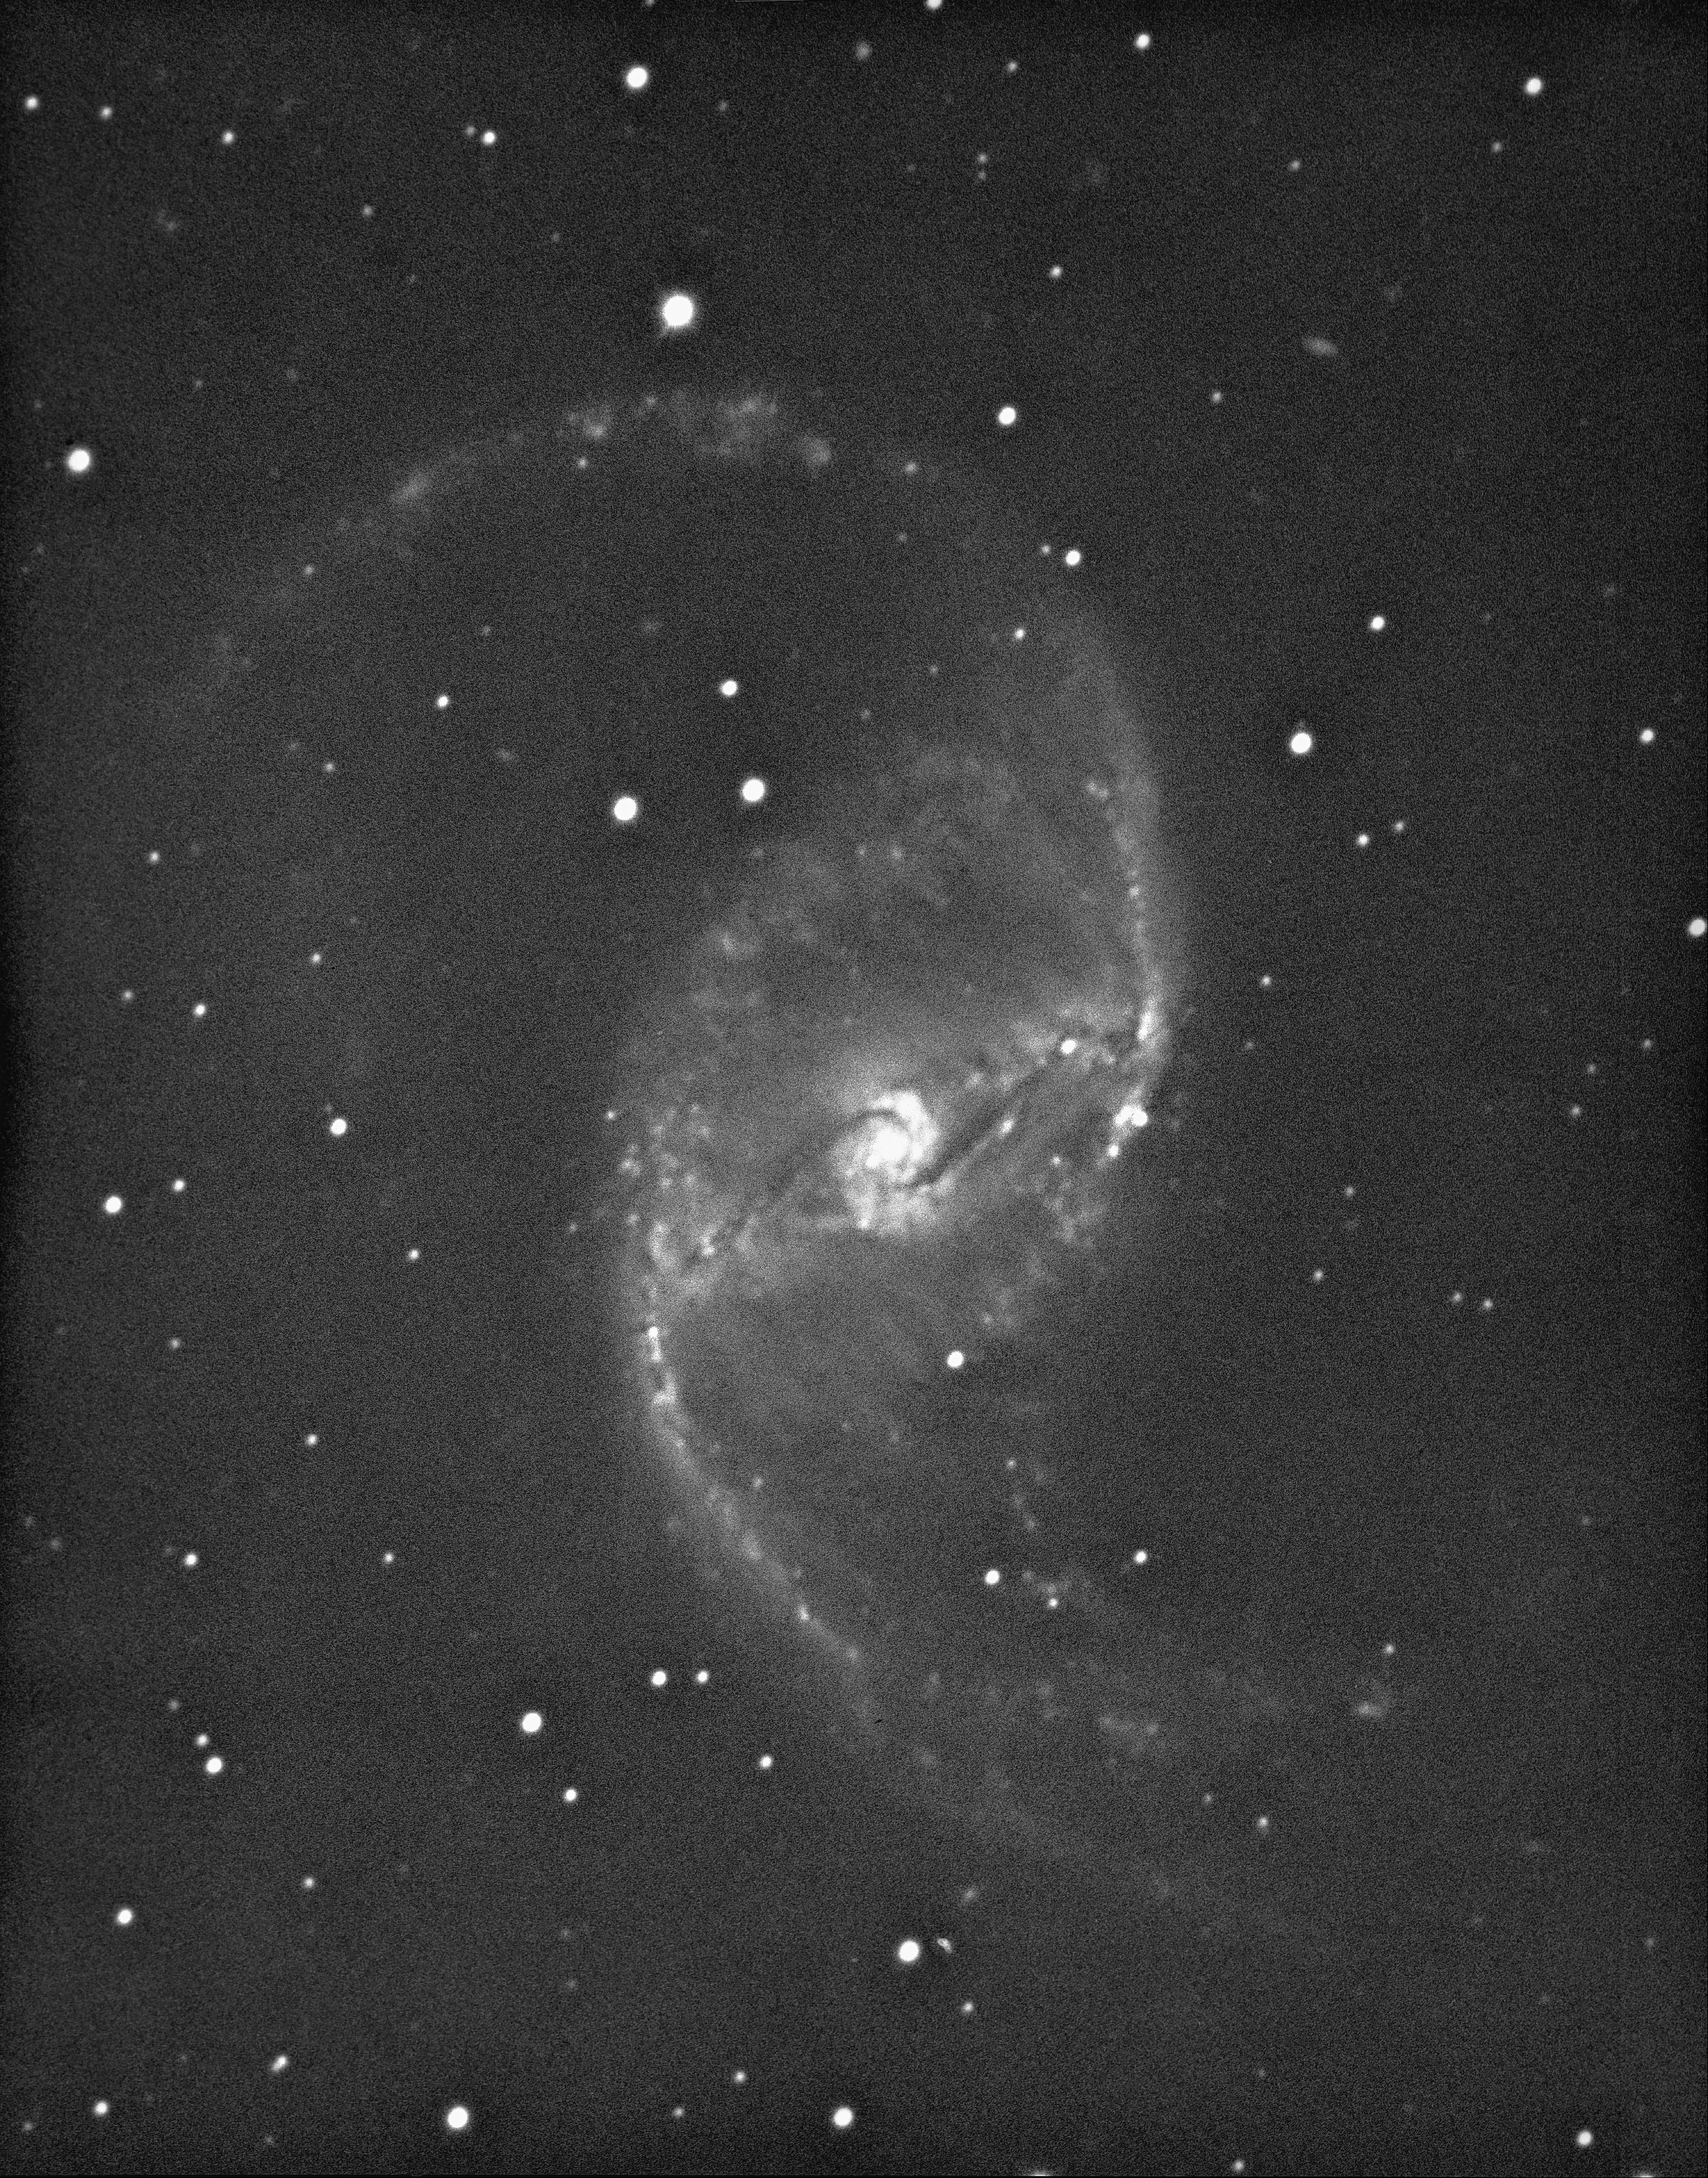

NGC 1530 in Camelopardalis

This type SBb barred spiral galaxy, NGC1530, in the constellation Camelopardalis, was imaged in 1975 by Dr Roger Lynds using the KPNO 4-meter Mayall telescope.

Credit: NOIRLab/NSF/AURA